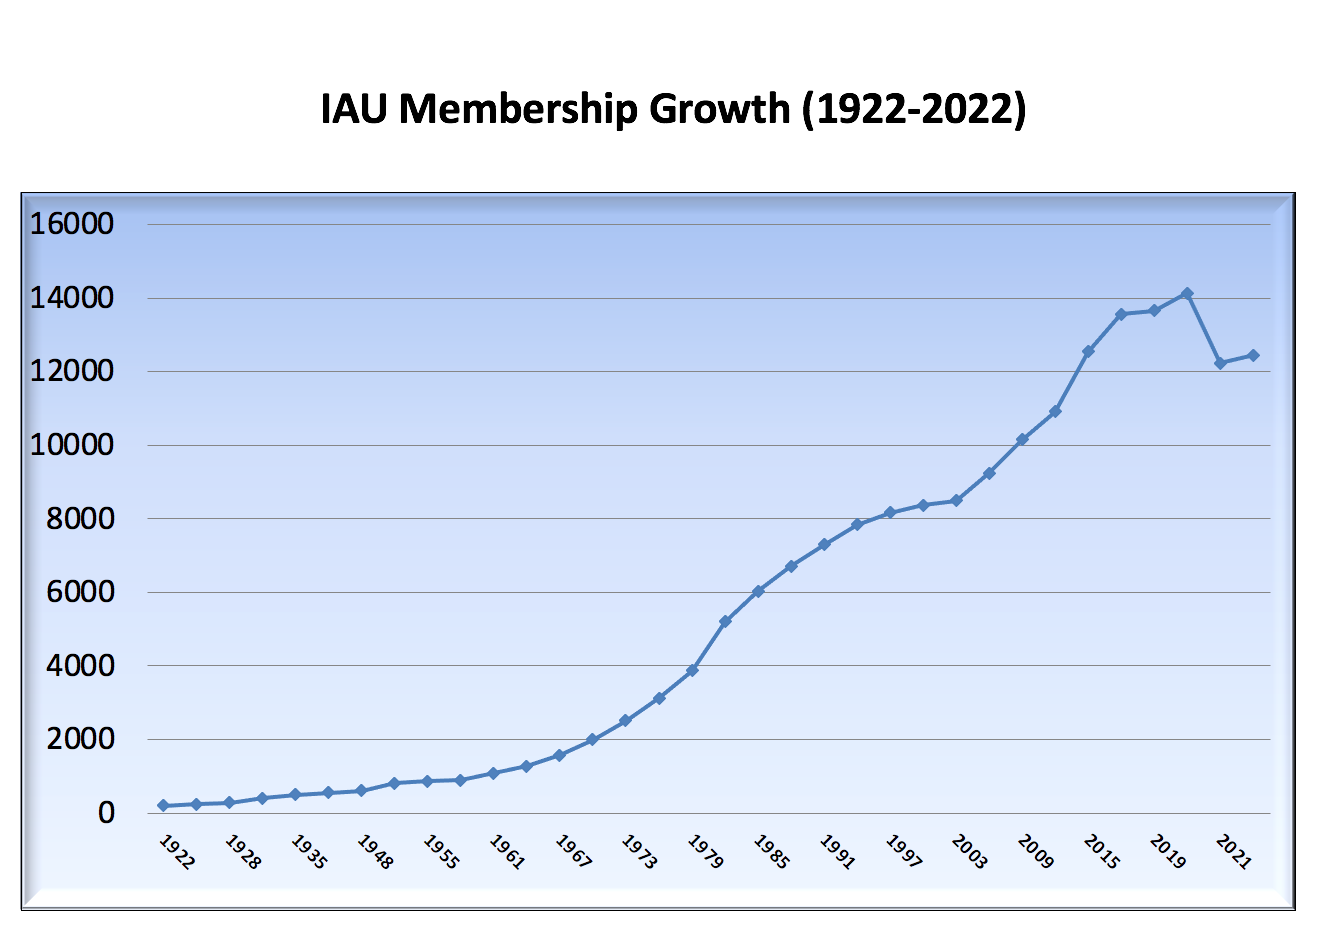

IAU Membership Growth

IAU Membership Growth from (total members, including both active and inactive).

Credit: IAU